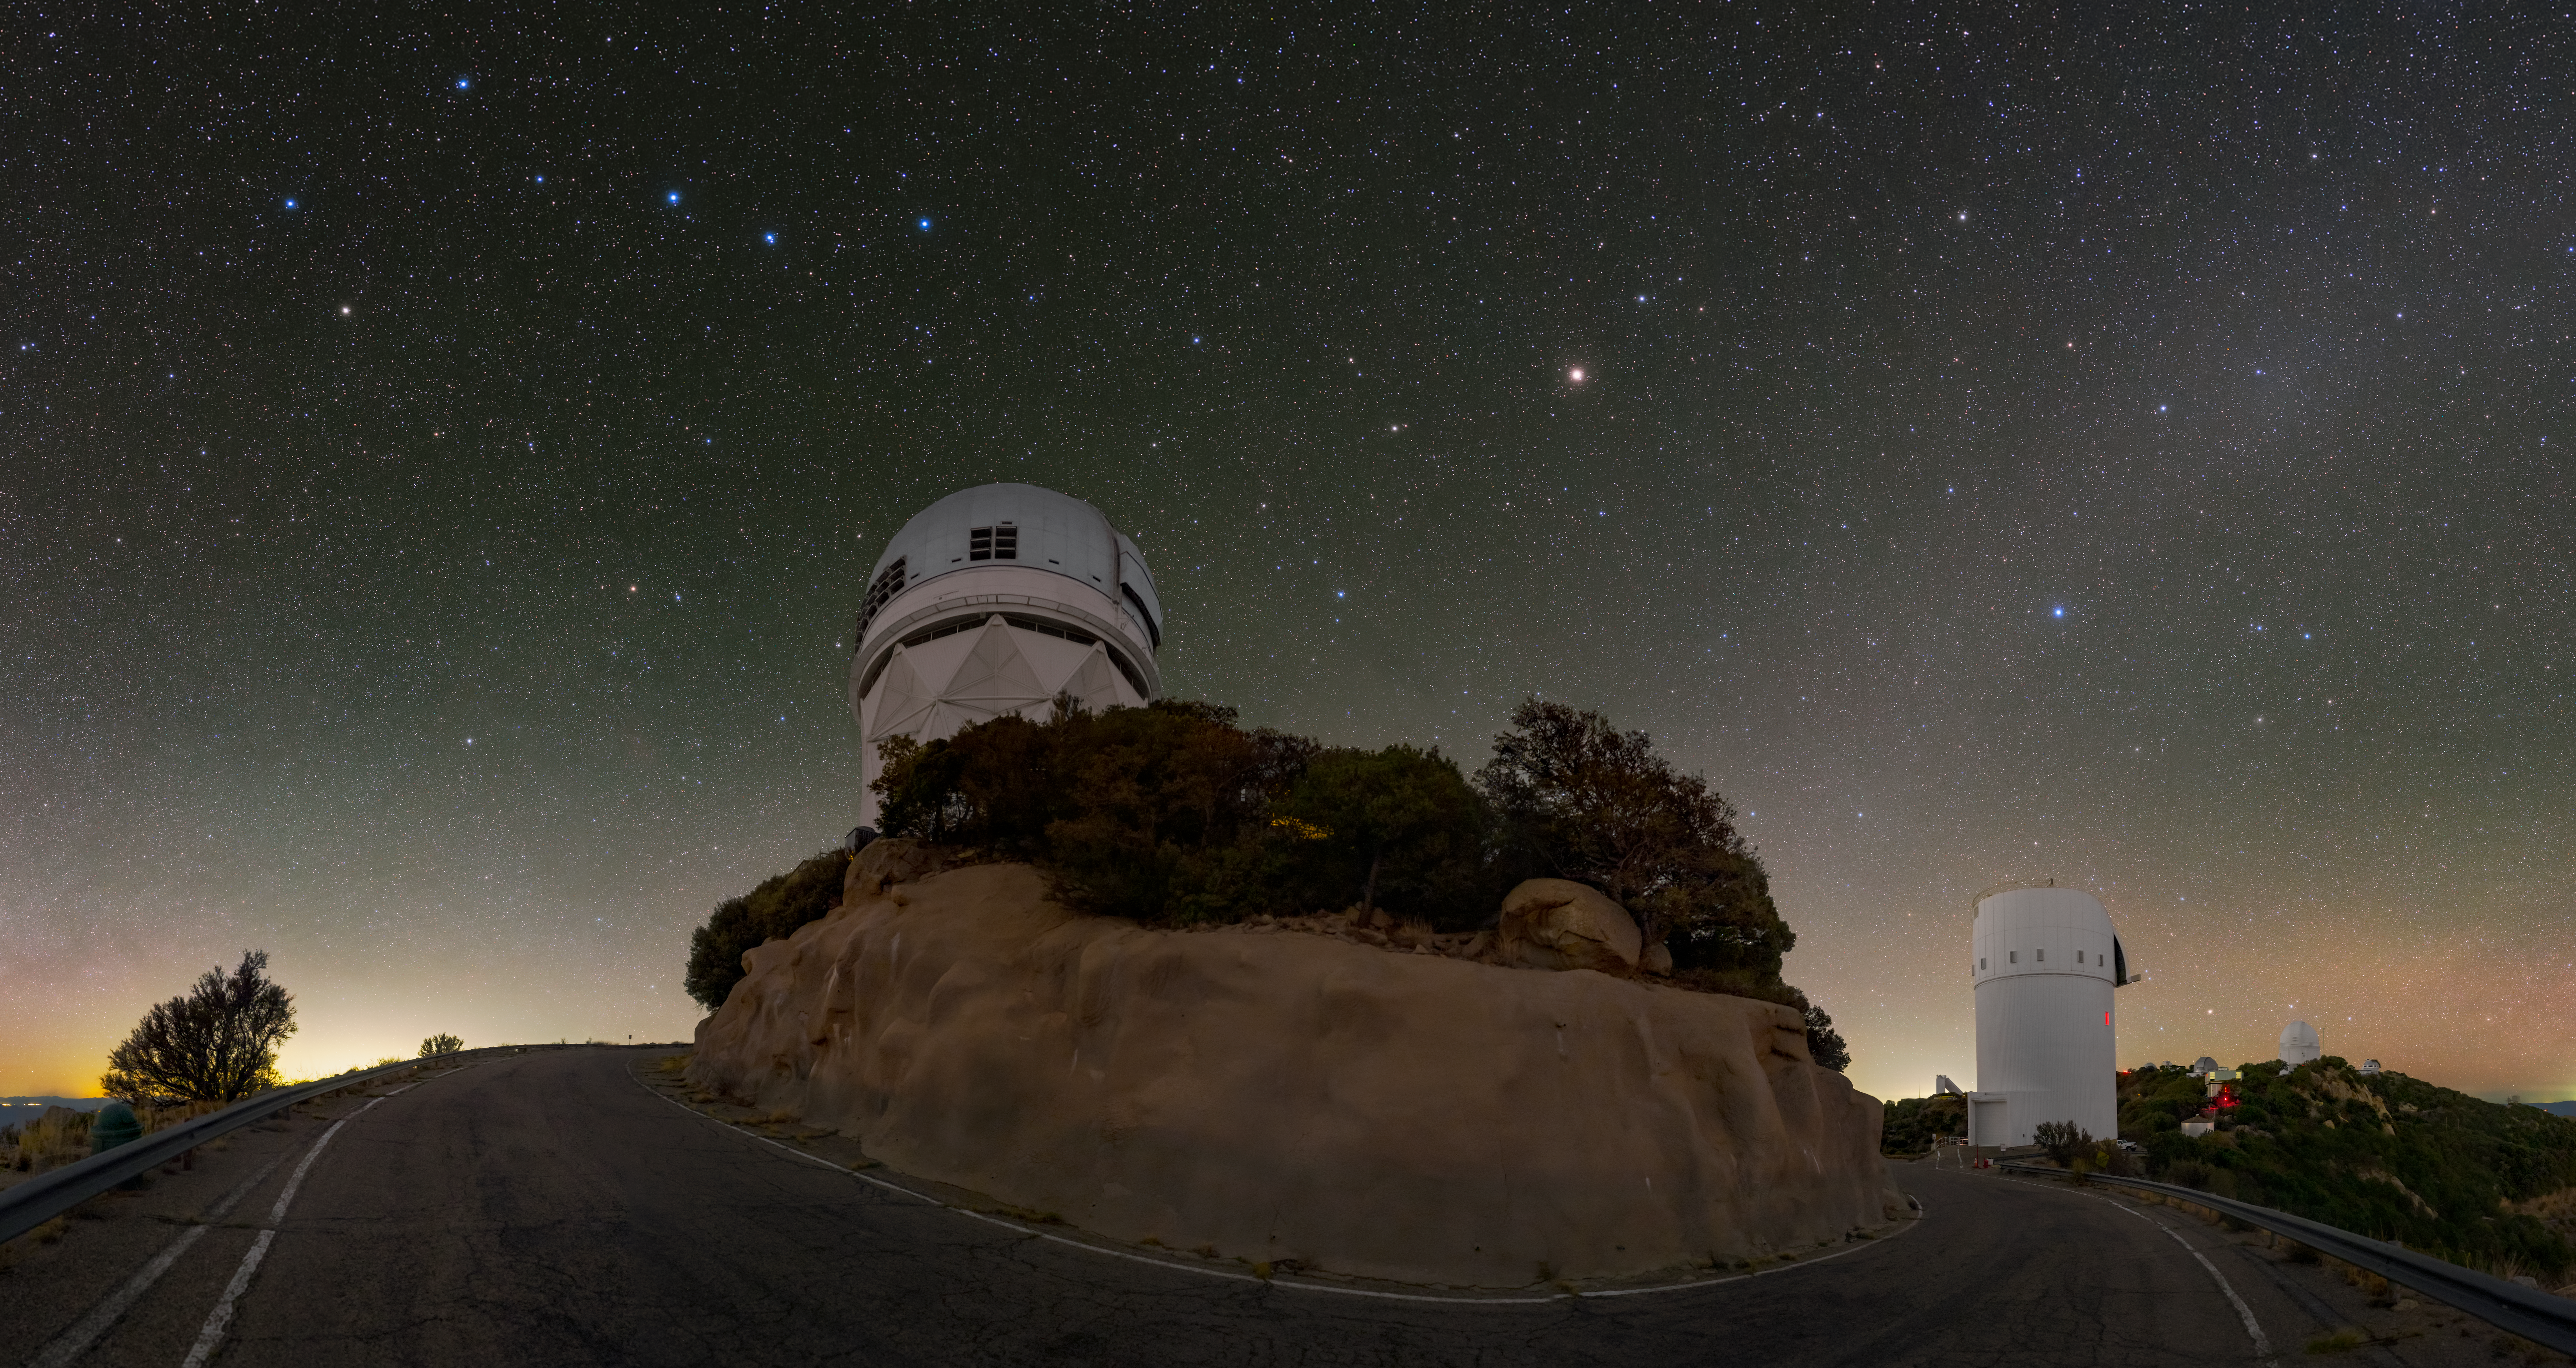

Kitt Peak and a Northern Asterism

The U.S. National Science Foundation Kitt Peak National Observatory (KPNO), a Program of NSF NOIRLab, is home to twenty optical and two radio telescopes, making it one of the largest collections of astronomical instruments in the northern hemisphere. The two telescopes that can easily be seen here are the Nicholas U. Mayall 4-meter Telescope on the left and the UA Bok 2.3-meter Telescope on the right. High in the sky to the right over the Mayall Telescope are the familiar stars of the Big Dipper, an asterism of the larger constellation Ursa Major (the Great Bear). This stellar collection is circumpolar, meaning that they are so close to the north celestial pole that they never set below the horizon at most latitudes in the northern hemisphere. They are even in the sky during the day, though they can’t be seen because the direct sunlight is much brighter. The faint glow seen over the Bok telescope is the reflection of sunlight off of interplanetary dust opposite the Sun’s position, known as the Gegenschein.

This photo was taken as part of the recent NOIRLab 2022 Photo Expedition to all the NOIRLab sites. Tomáš Slovinský, the photographer, is a NOIRLab Audiovisual Ambassador. The U.S. National Science Foundation

Credit: KPNO/NOIRLab/NSF/AURA/T. Slovinský